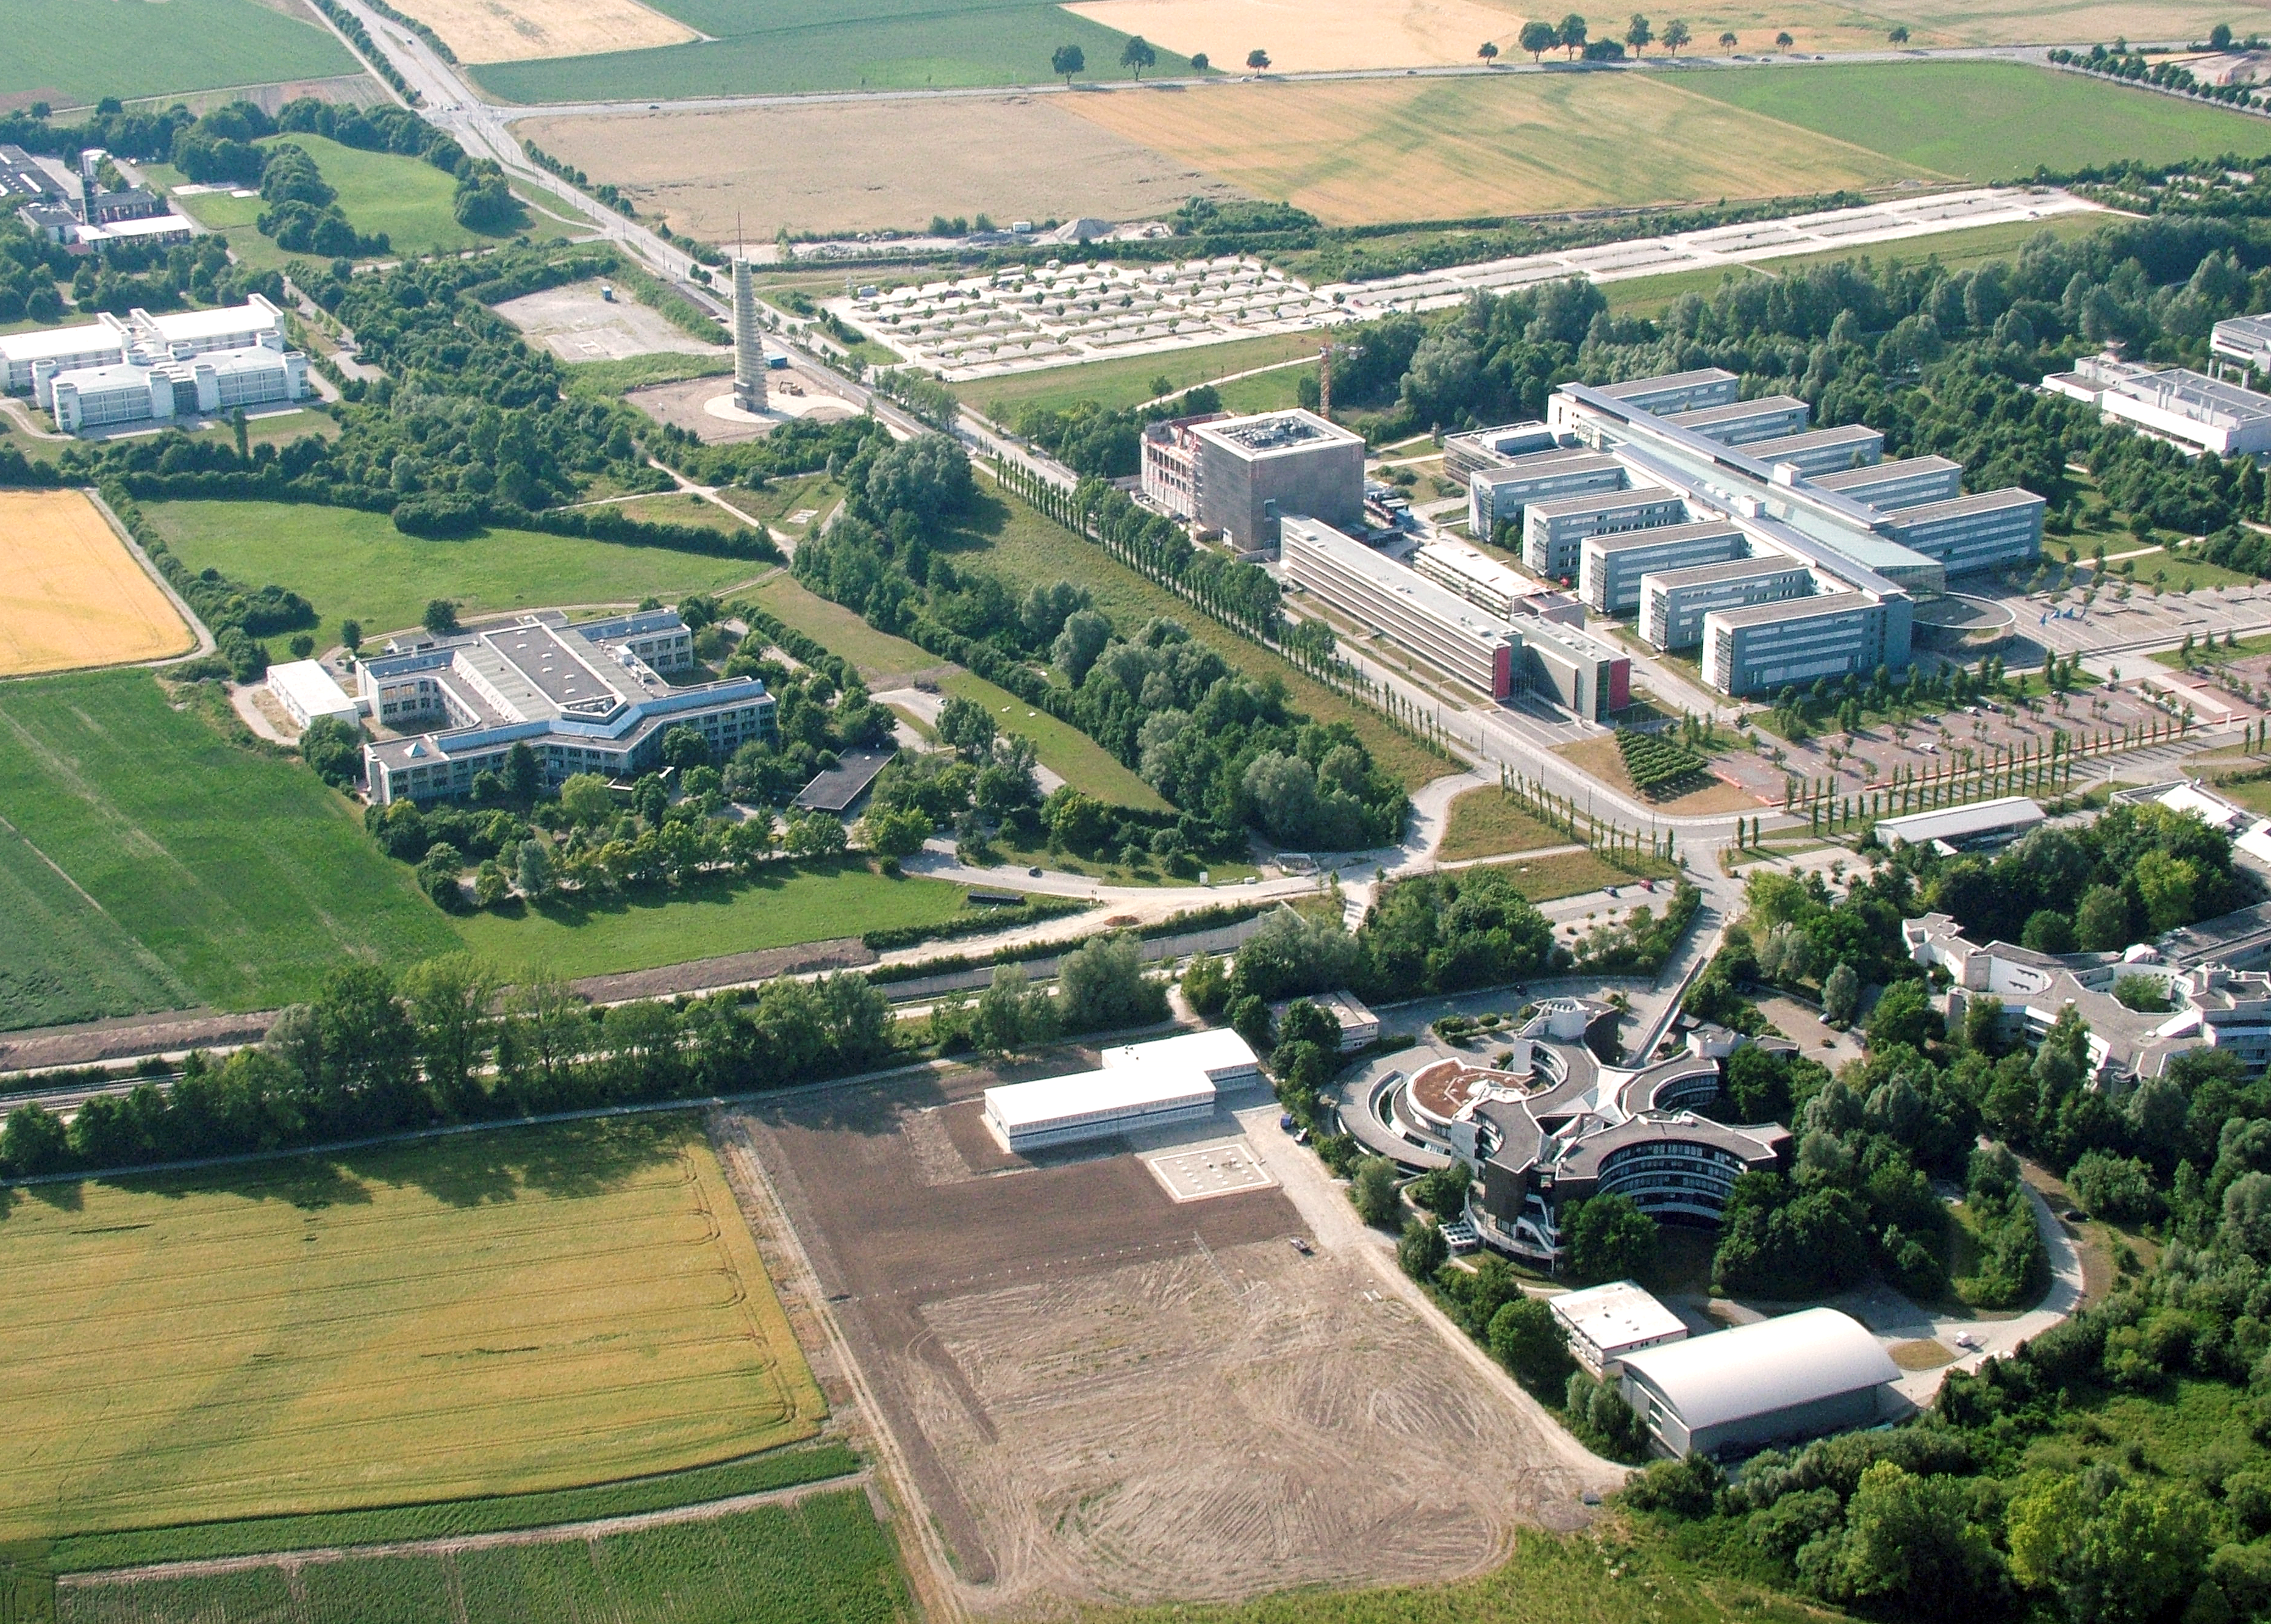

Aerial view of ESO Headquarters

This aerial view shows ESO's headquarters in Garching, near Munich, Germany. Also visible in the background are the Leibniz Rechenzentrum and buildings of the Technical University of Munich.

Credit: ESO/E. Graf